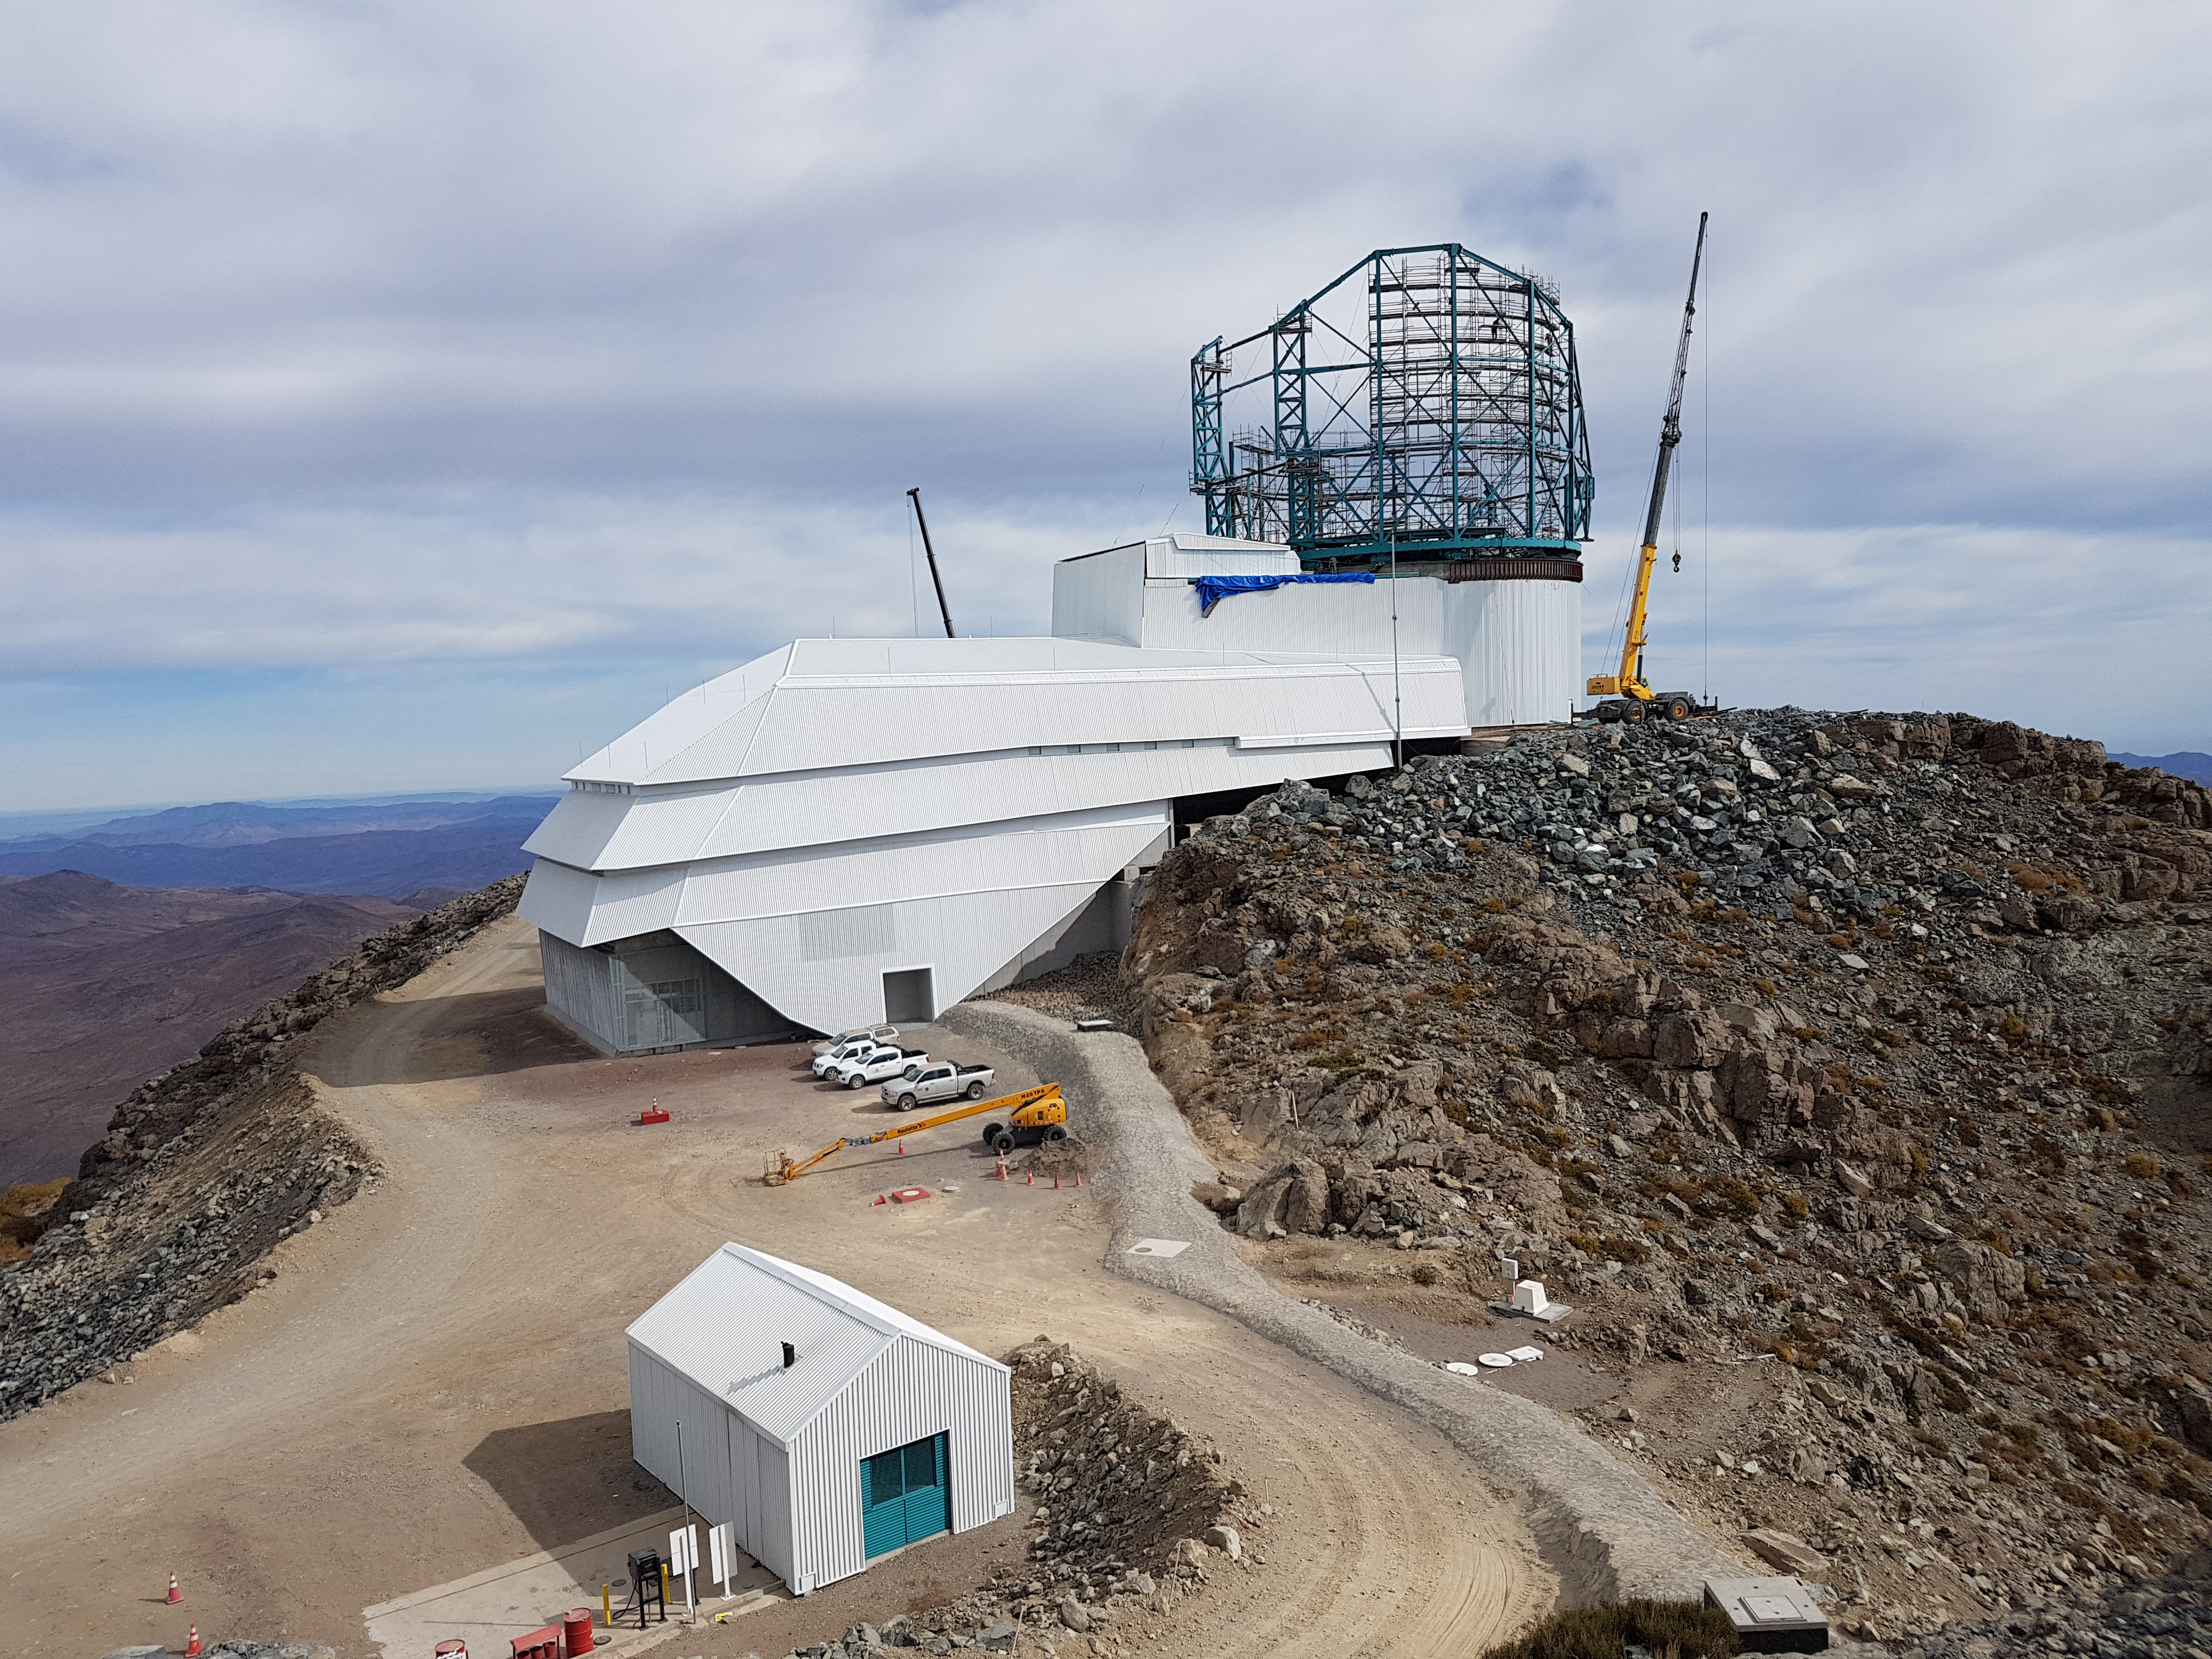

Weeky Construction Photos

Work progresses on the installation of the Summit Facility Dome.

Credit: Rubin Observatory/NSF/AURA